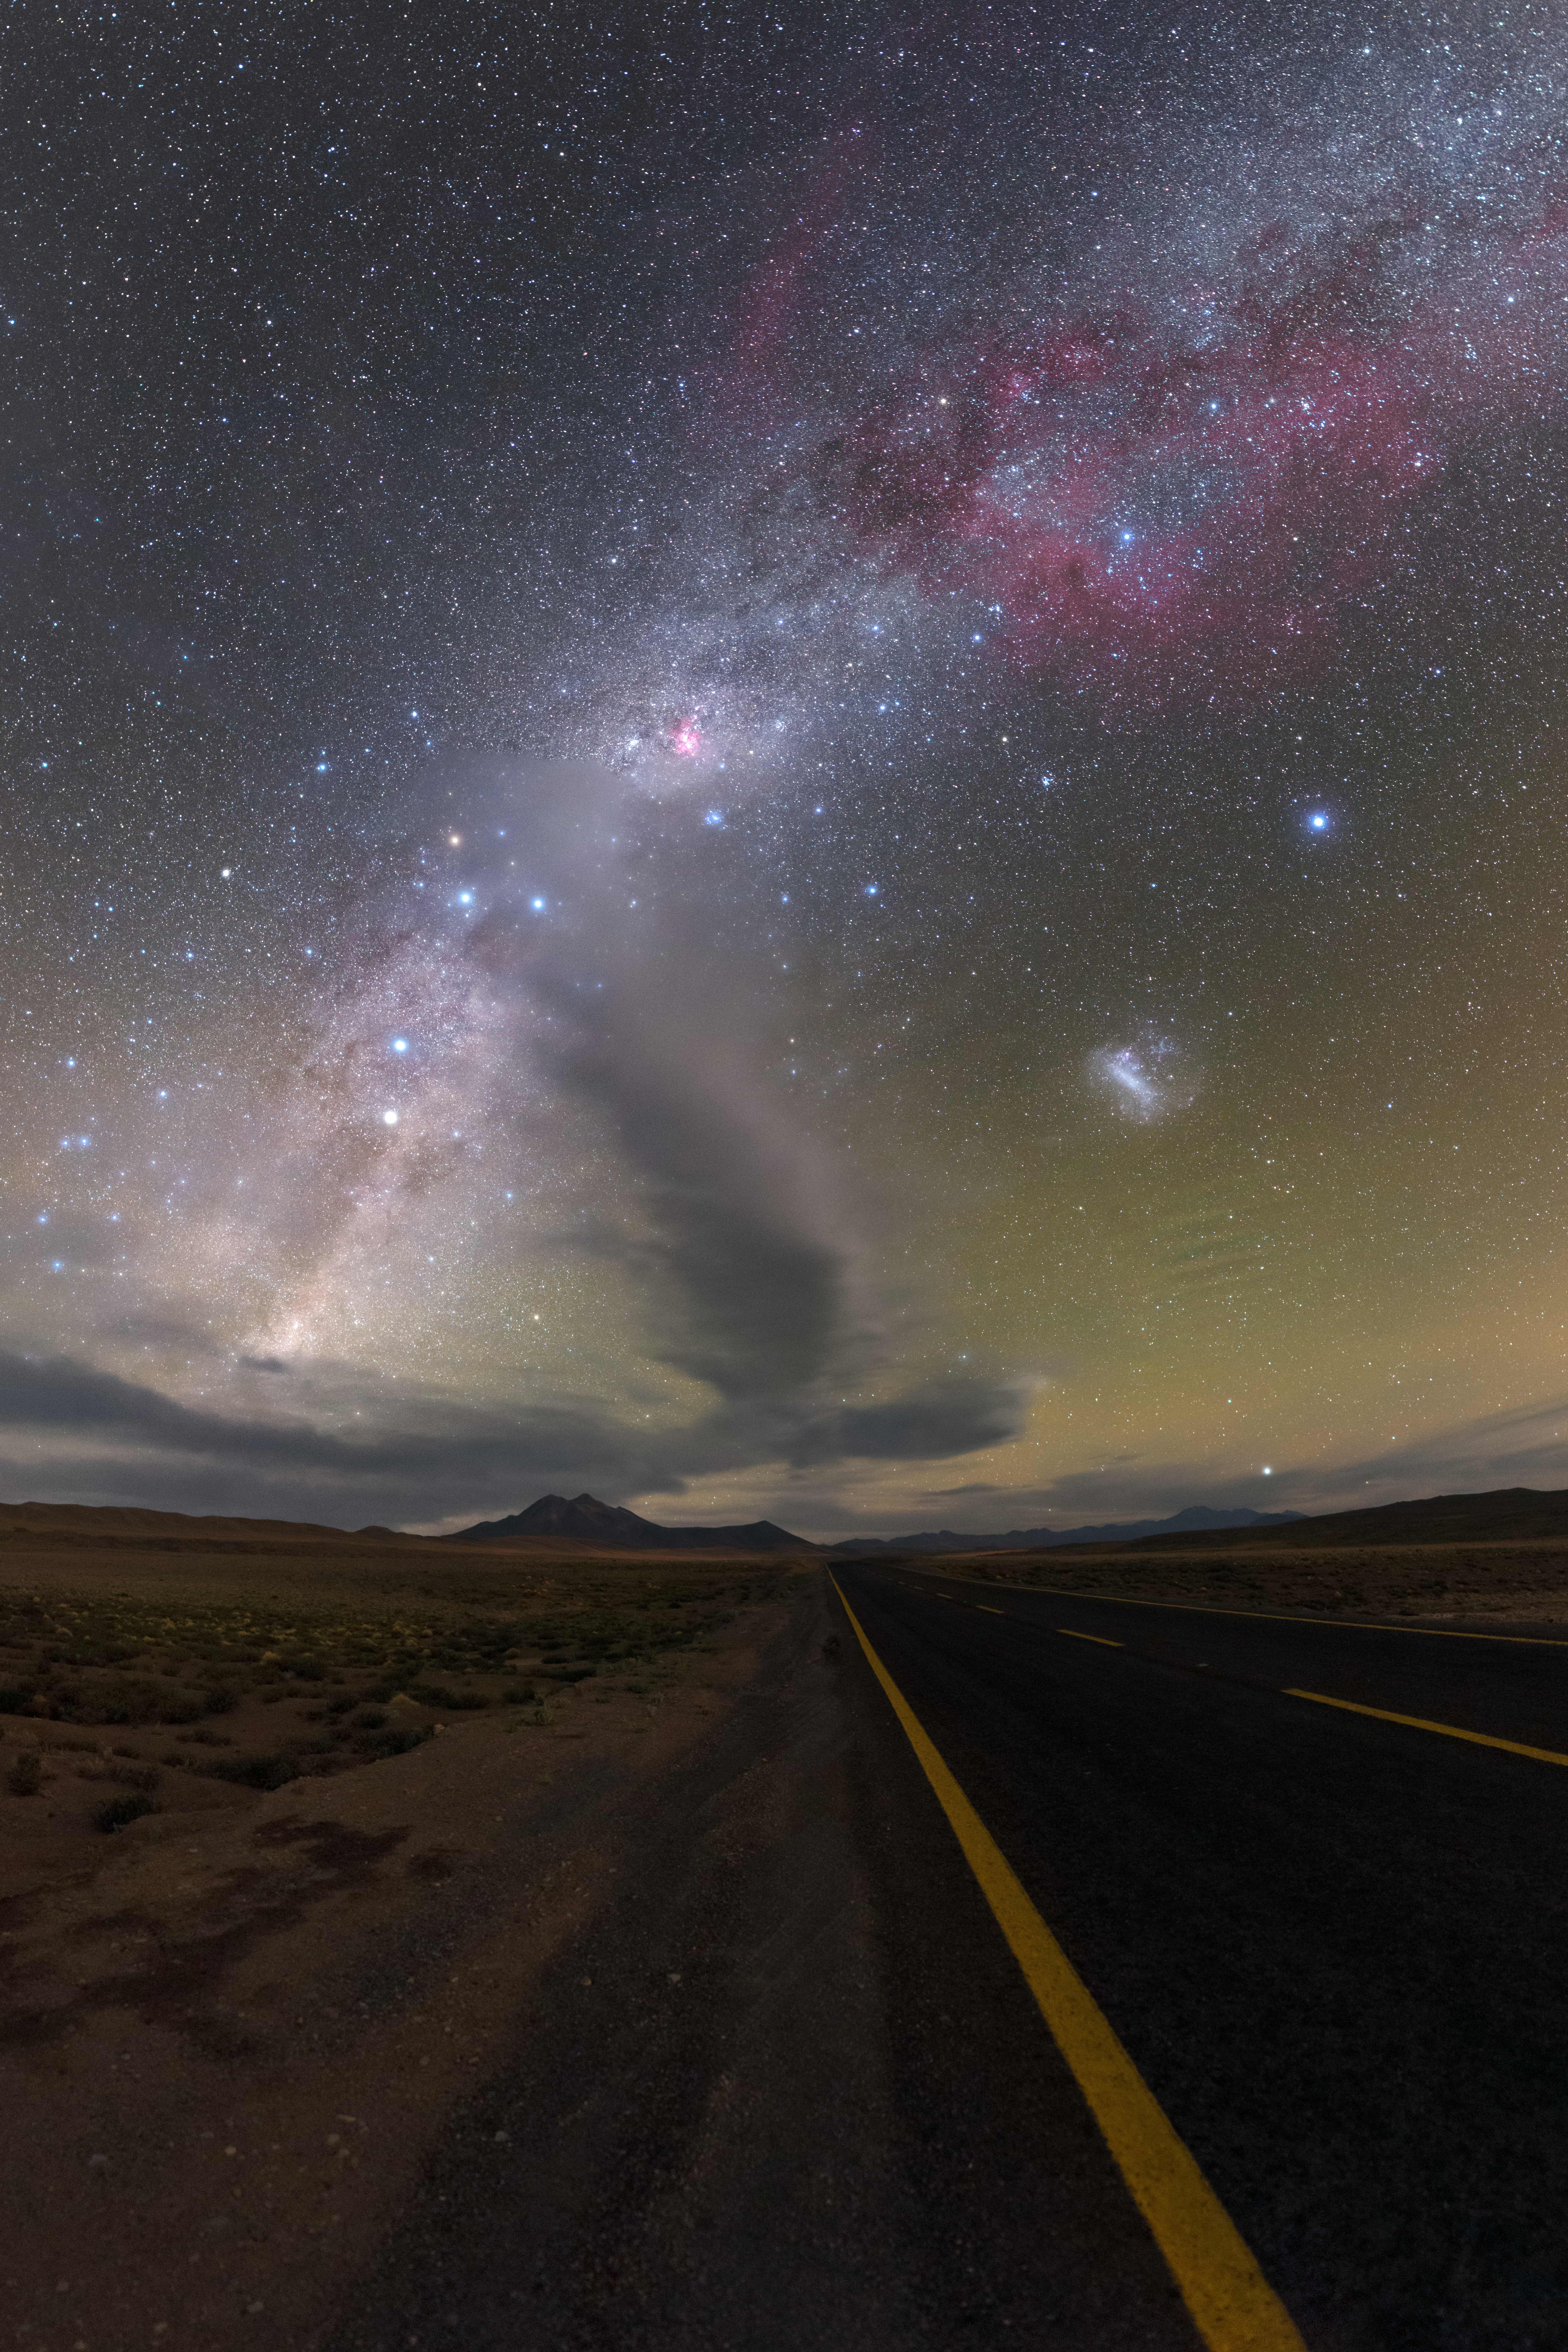

The Miñiques volcano complex near Chajnantor

It might seem surprising that the European Southern Observatory (ESO)’s observatories are actually based in northern Chile in the vast, arid expanse of the Atacama Desert. If one were to drive northward towards San Pedro de Atacama, they would see this view — a mountainous landscape stretching out as far as the eye can see, with strikingly clear skies overhead. This image was taken some 50 kilometres from the Chajnantor plateau, home of the ALMA observatory. The mound directly ahead is the Miñiques volcano complex, which is topped by clouds, seemingly pointing to the cosmos.

Credit: P. Horálek/ESO